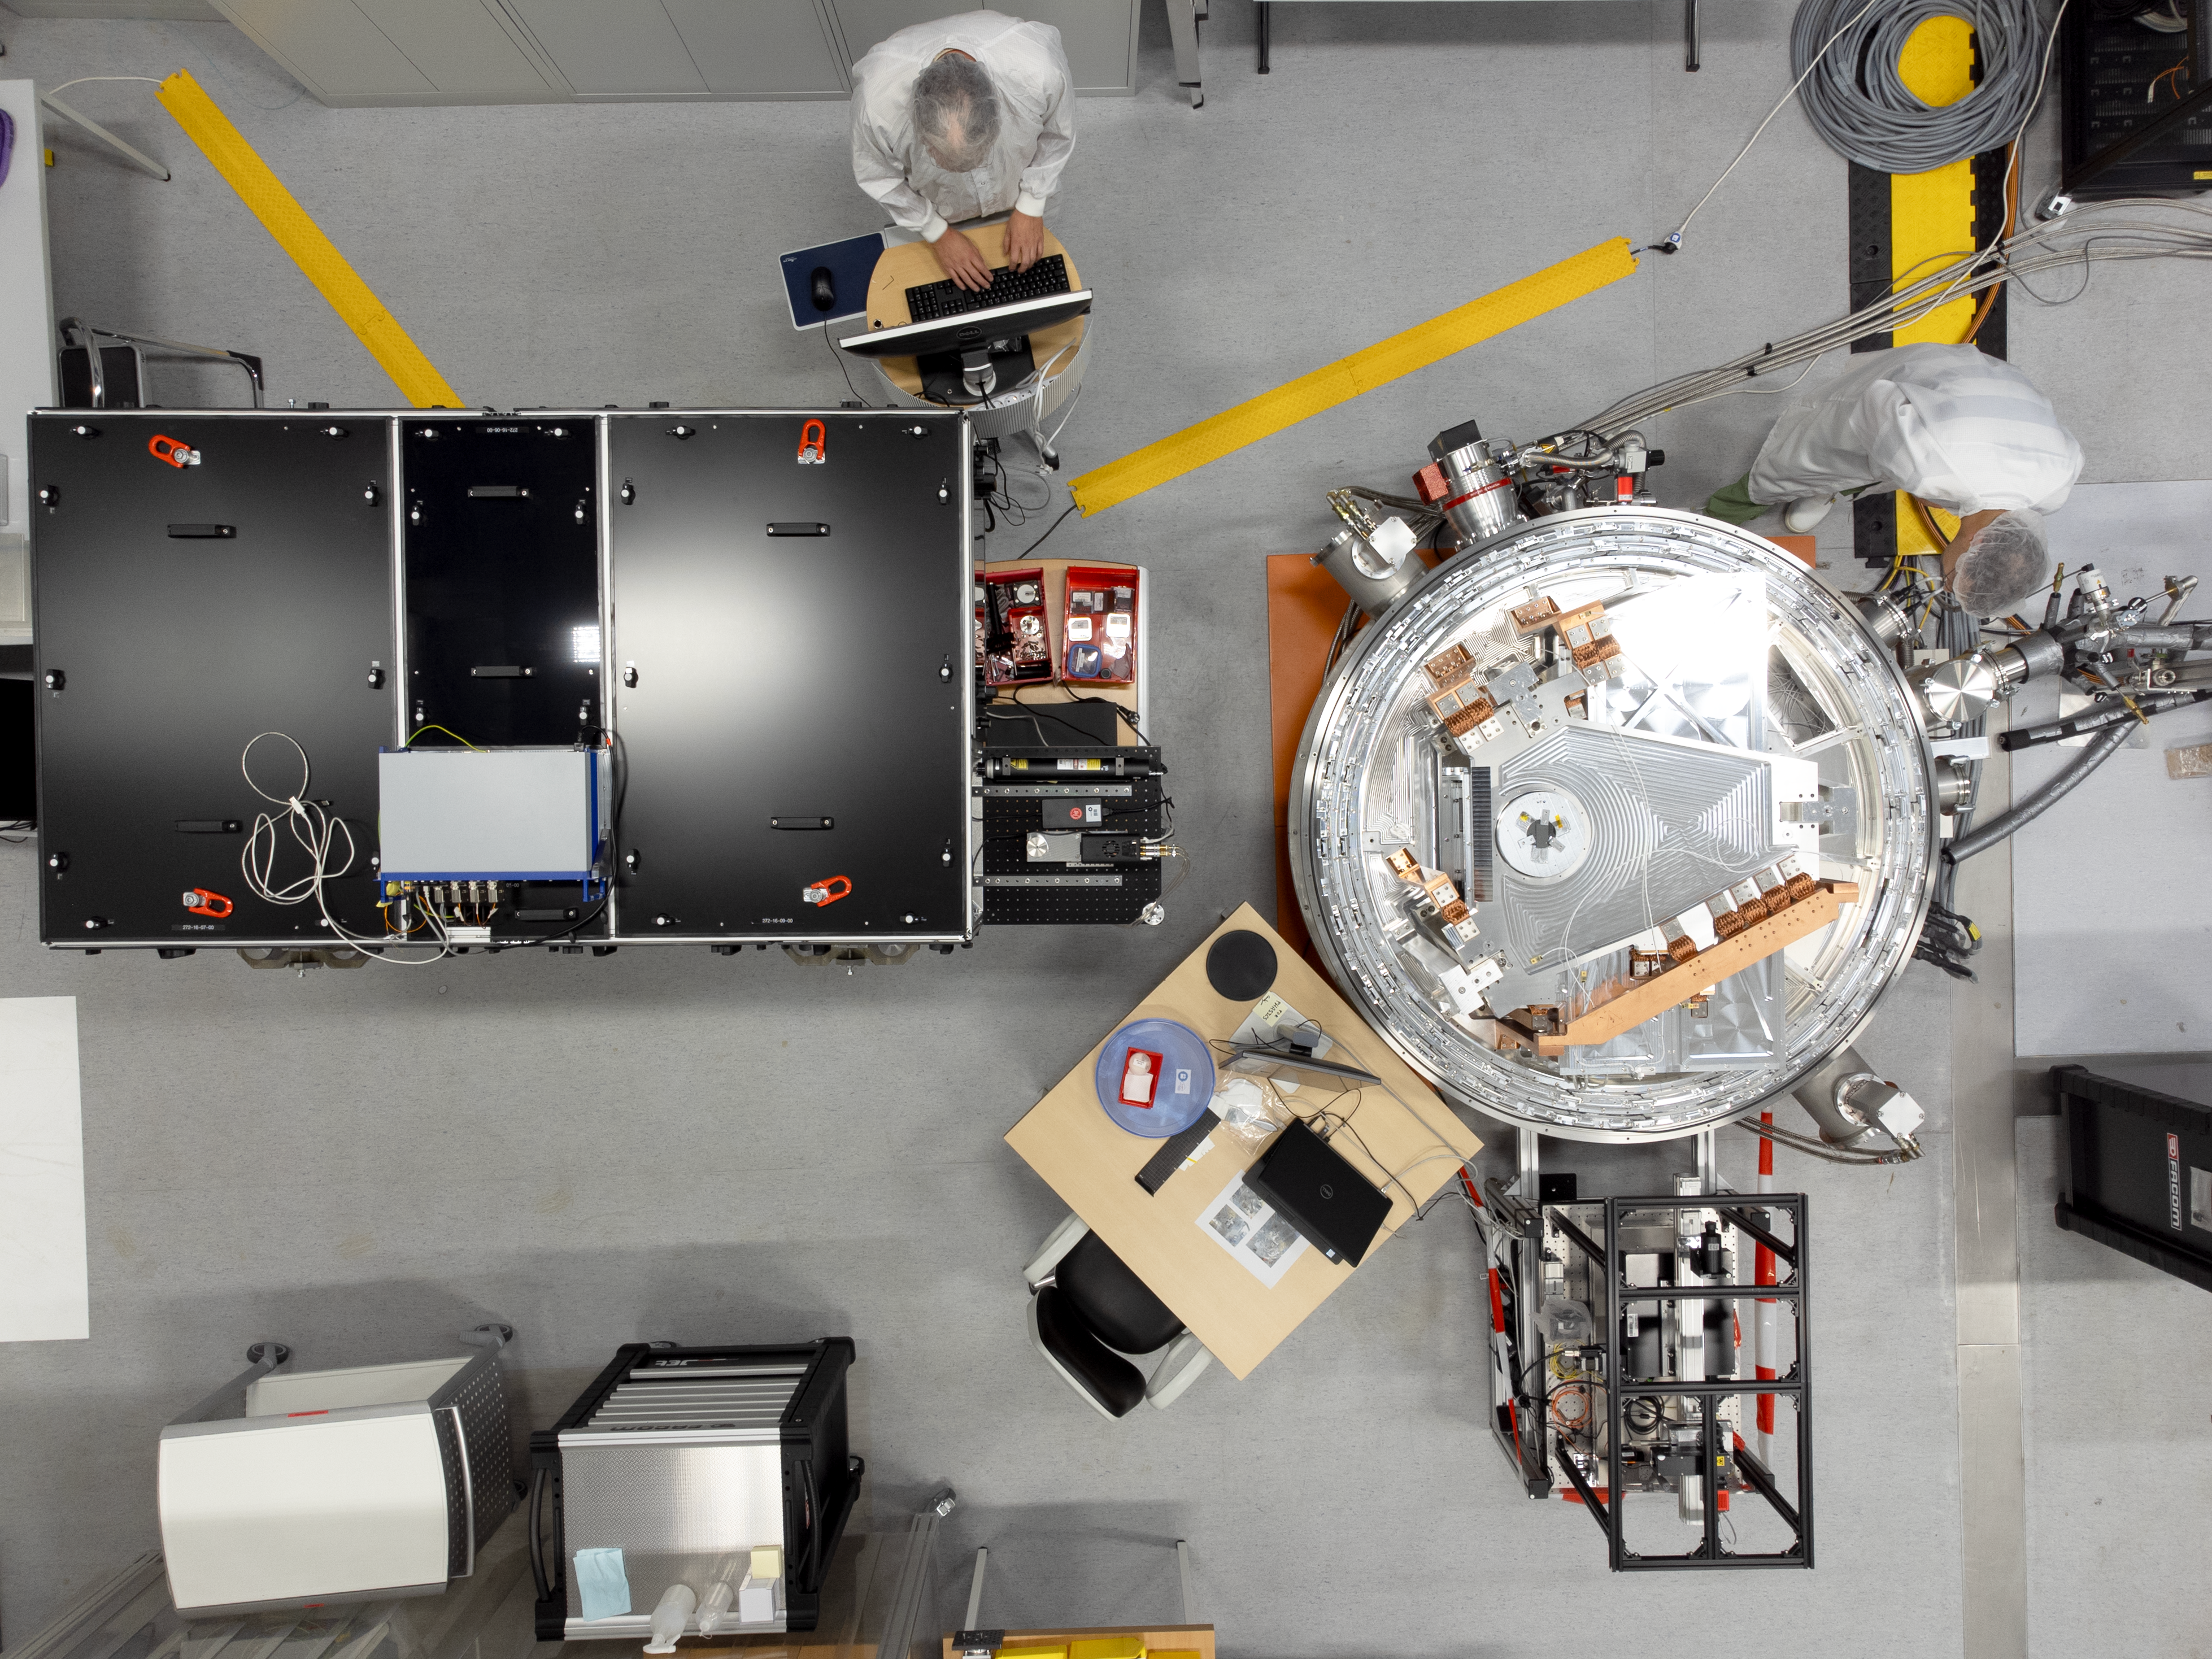

ELT METIS Adaptive Optics undergoes tests at Heidelberg, Germany (top view)

The Mid-infrared ELT Imager and Spectrograph (METIS), a first-generation instrument that will operate on ESO’s Extremely Large Telescope (ELT) is being built by an international consortium of scientific institutions. Here we see the METIS Adaptive Optics Module at the integration hall of the Max Planck Institute for Astronomy (MPIA, in Heidelberg, Germany), a leading METIS consortium member. Two MPIA staff members working on this project, Markus Feldt and Thomas Bertram, stand next to a telescope simulator (in black) and the METIS Adaptive Optics test stand.

Credit: D. Elsässer